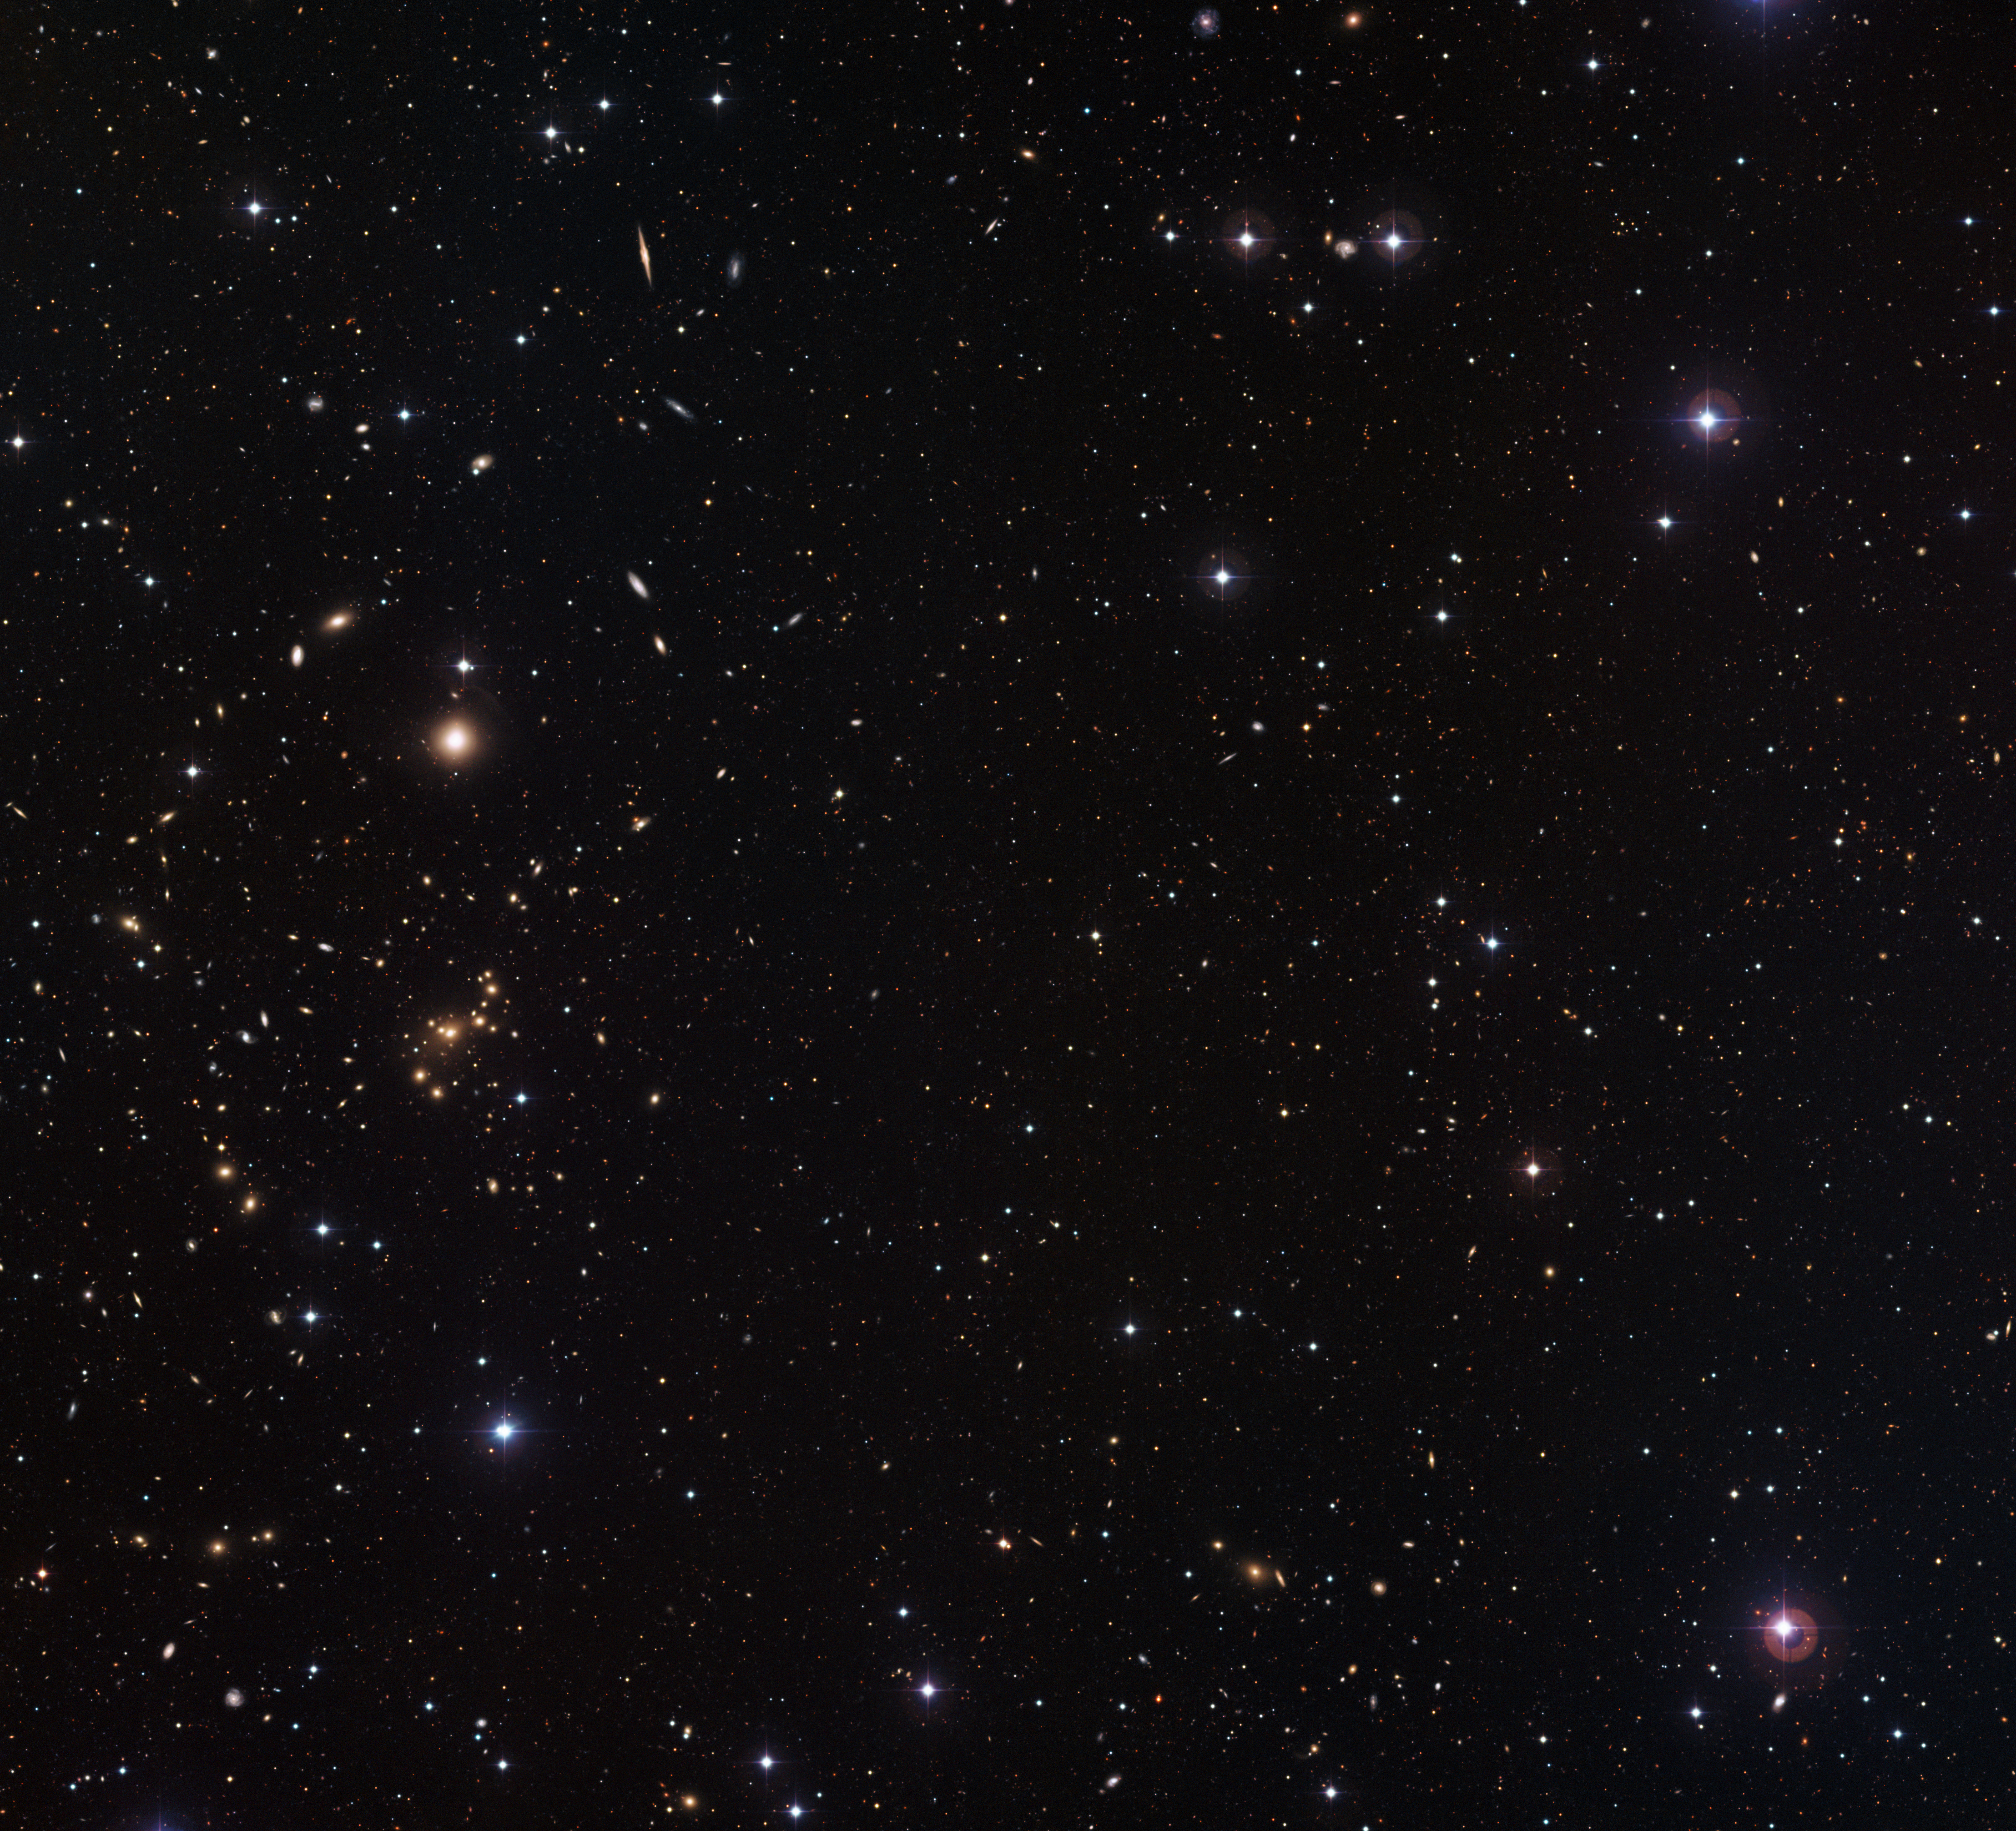

Mapping dark matter in galaxies

The picture is part of the COMBO-17 survey (Classifying Objects by Medium-Band Observations in 17 Filters), a project dedicated to recording detailed images of small patches of the sky through filters of 17 different colours. The area covered in this image is only about the size of the full Moon, but thousands of galaxies can be identified just within this small region.

The image was taken with an exposure time of almost seven hours, which allowed the camera to capture the light from very faint and distant objects, as well as those that are closer to us. Galaxies with clear and regular structures, such as the spiral specimen viewed edge-on near the upper left corner, are only up to a few billion light-years away. The fainter, fuzzier objects are so far away that it has taken nine or ten billion years for their light to reach us.

The COMBO-17 survey is a powerful tool for studying the distribution of dark matter in galaxies. Dark matter is a mysterious substance that does not emit or absorb light and can only be detected by its gravitational pull on other objects. Some of the closer galaxies pictured act as lenses that distort the light coming from more distant galaxies placed along the same line of sight. By measuring this distortion, an effect known as gravitational lensing, astronomers are able to understand how dark matter is distributed in the objects that act as lenses.

The distortion is weak and, therefore, almost imperceptible to the human eye. However, because surveying the sky with 17 filters allows extremely precise distance measurements, it is possible to determine if two galaxies that appear to lie close to each other are actually at very different distances from the Earth. After identifying the galactic lensing systems, the distortion can be measured by averaging over thousands of galaxies. With more than 4000 galactic lenses identified, this COMBO-17 survey is an ideal method to help astronomers to understand the dark matter better.

This image was taken with three of the 17 filters from the project: B (blue), V (green), and R (red). Data through an additional near-infrared filter was also used.

Credit: ESO